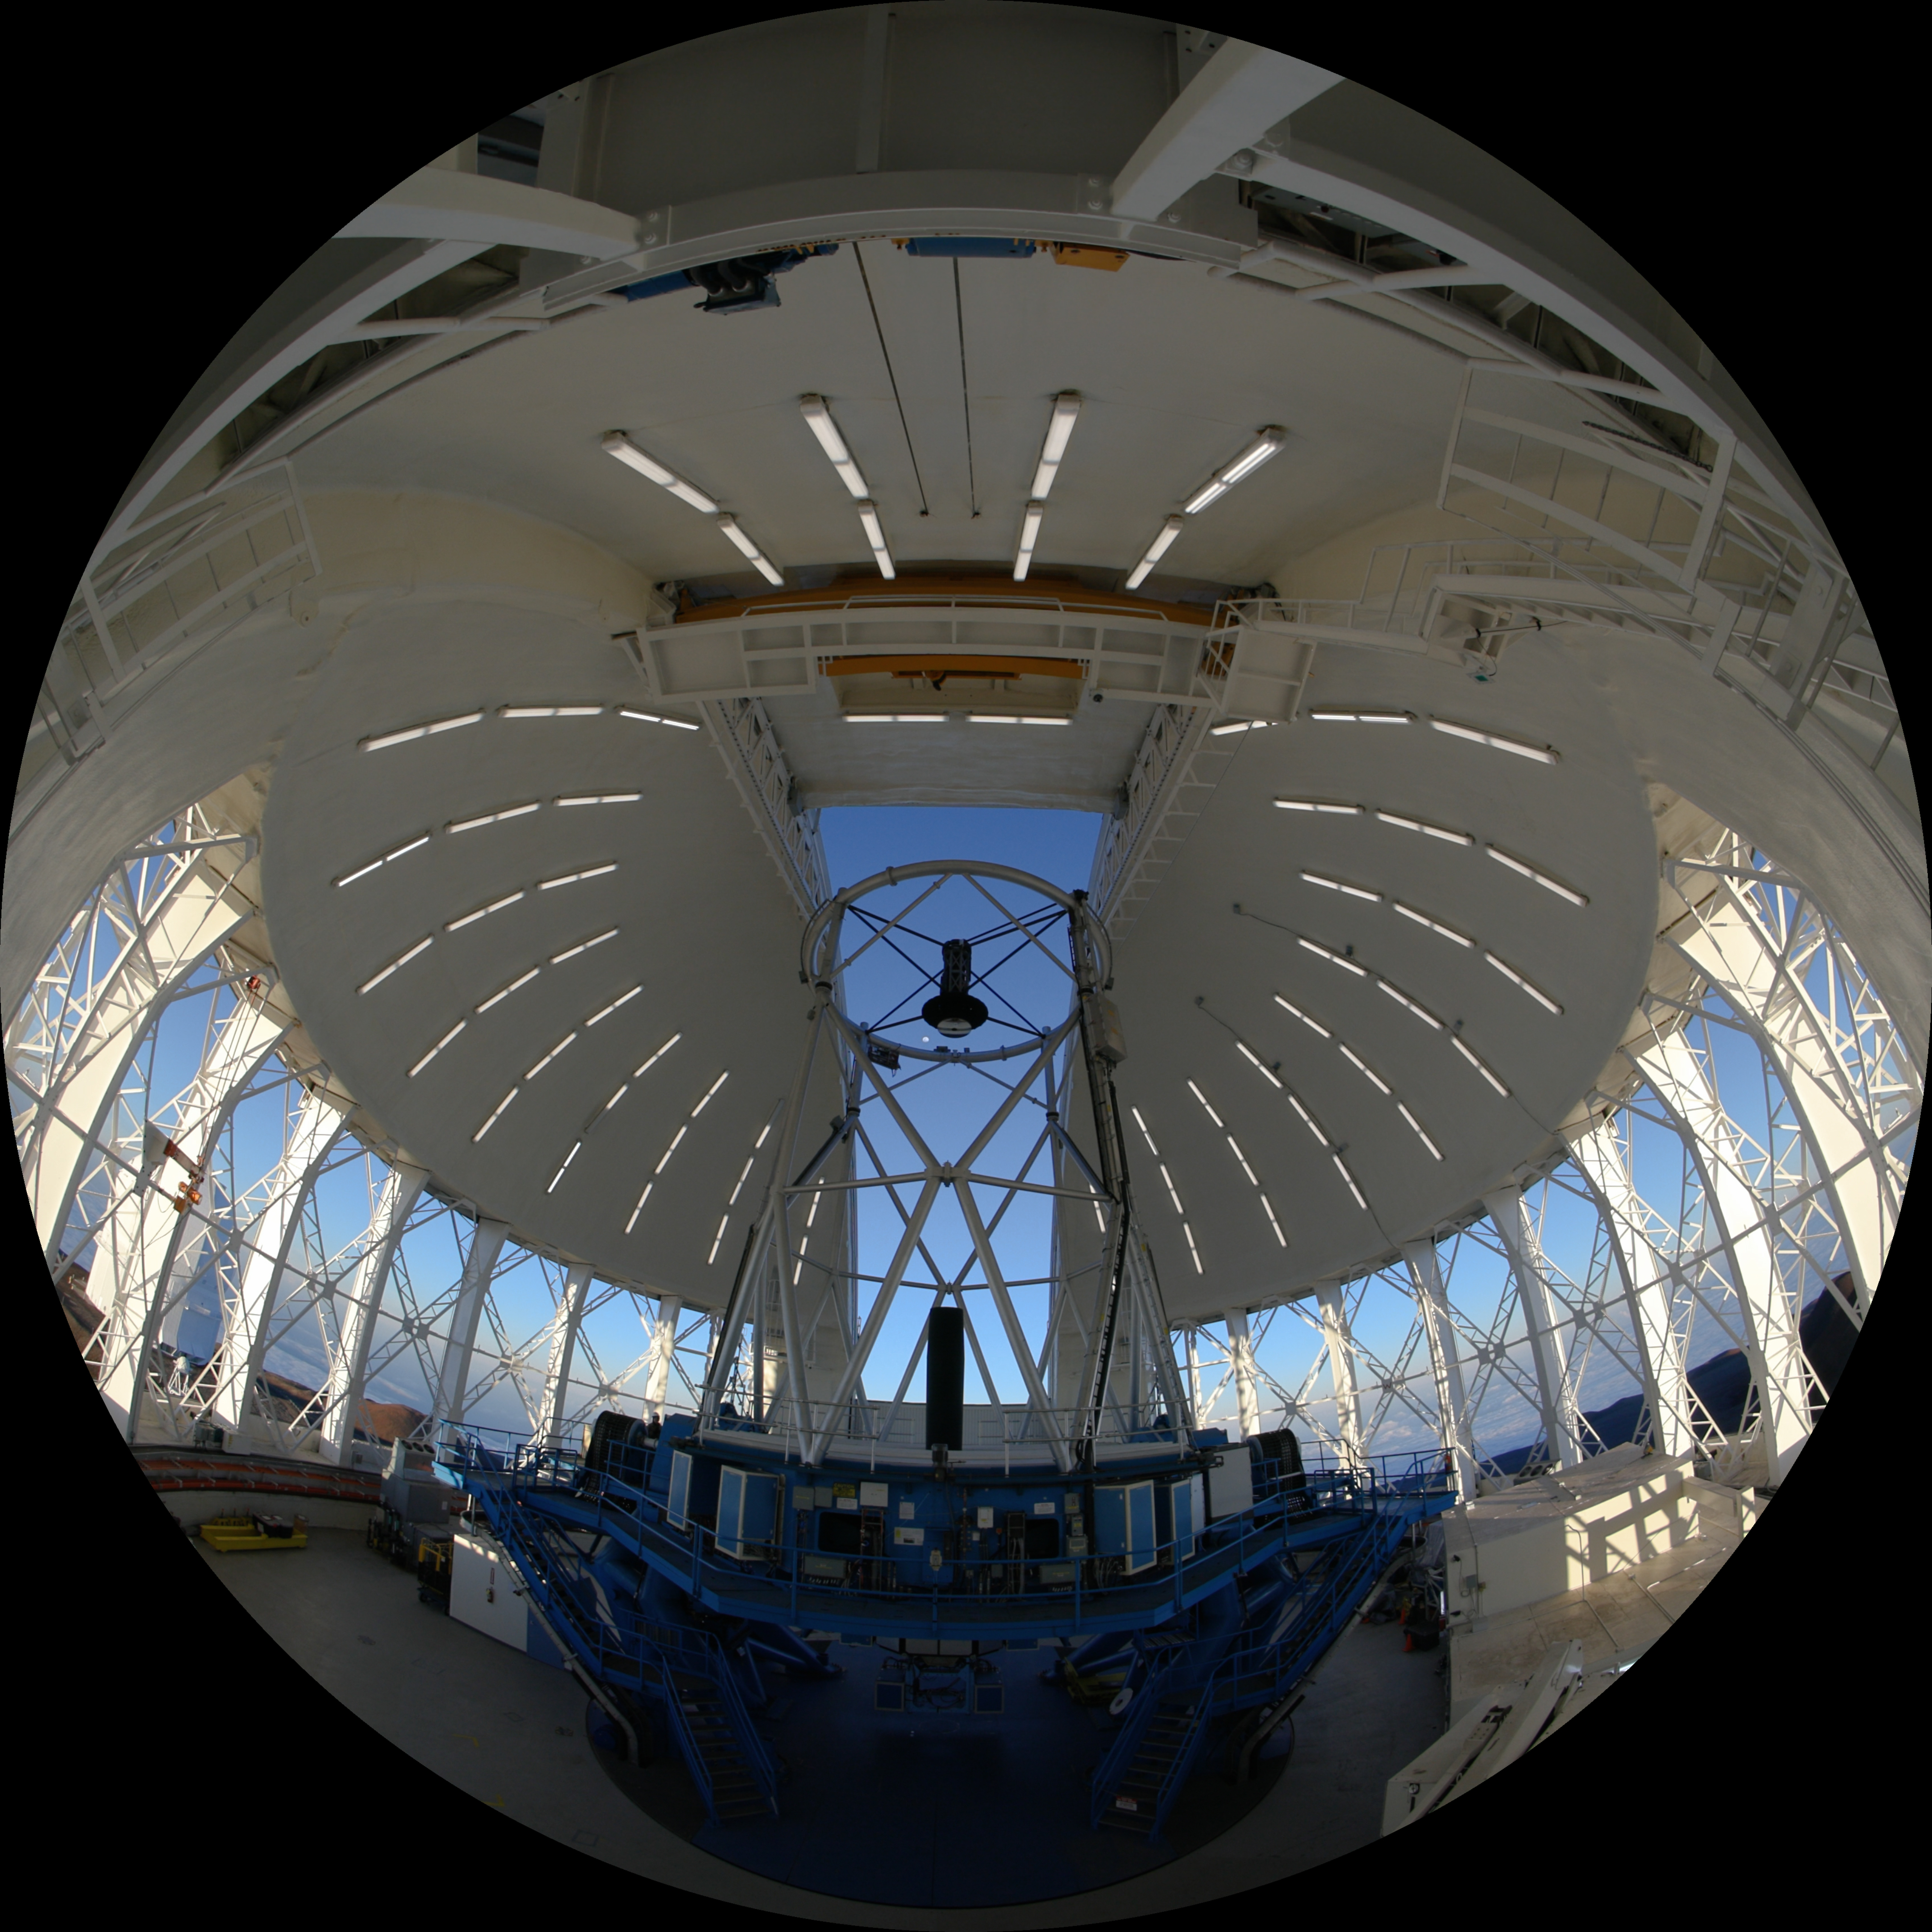

Gemini North Telescope

A still frame from the planetarium show, Messengers of Time and Space, showing the Gemini North telescope, one half of the International Gemini Observatory, funded in part by the U.S. National Science Foundation and operated by NSF NOIRLab. Messengers of Time and Space is available in 4K fulldome format and can be downloaded online.

Credit: International Gemini Observatory/NOIRLab/NSF/AURA/T. Matsopoulos